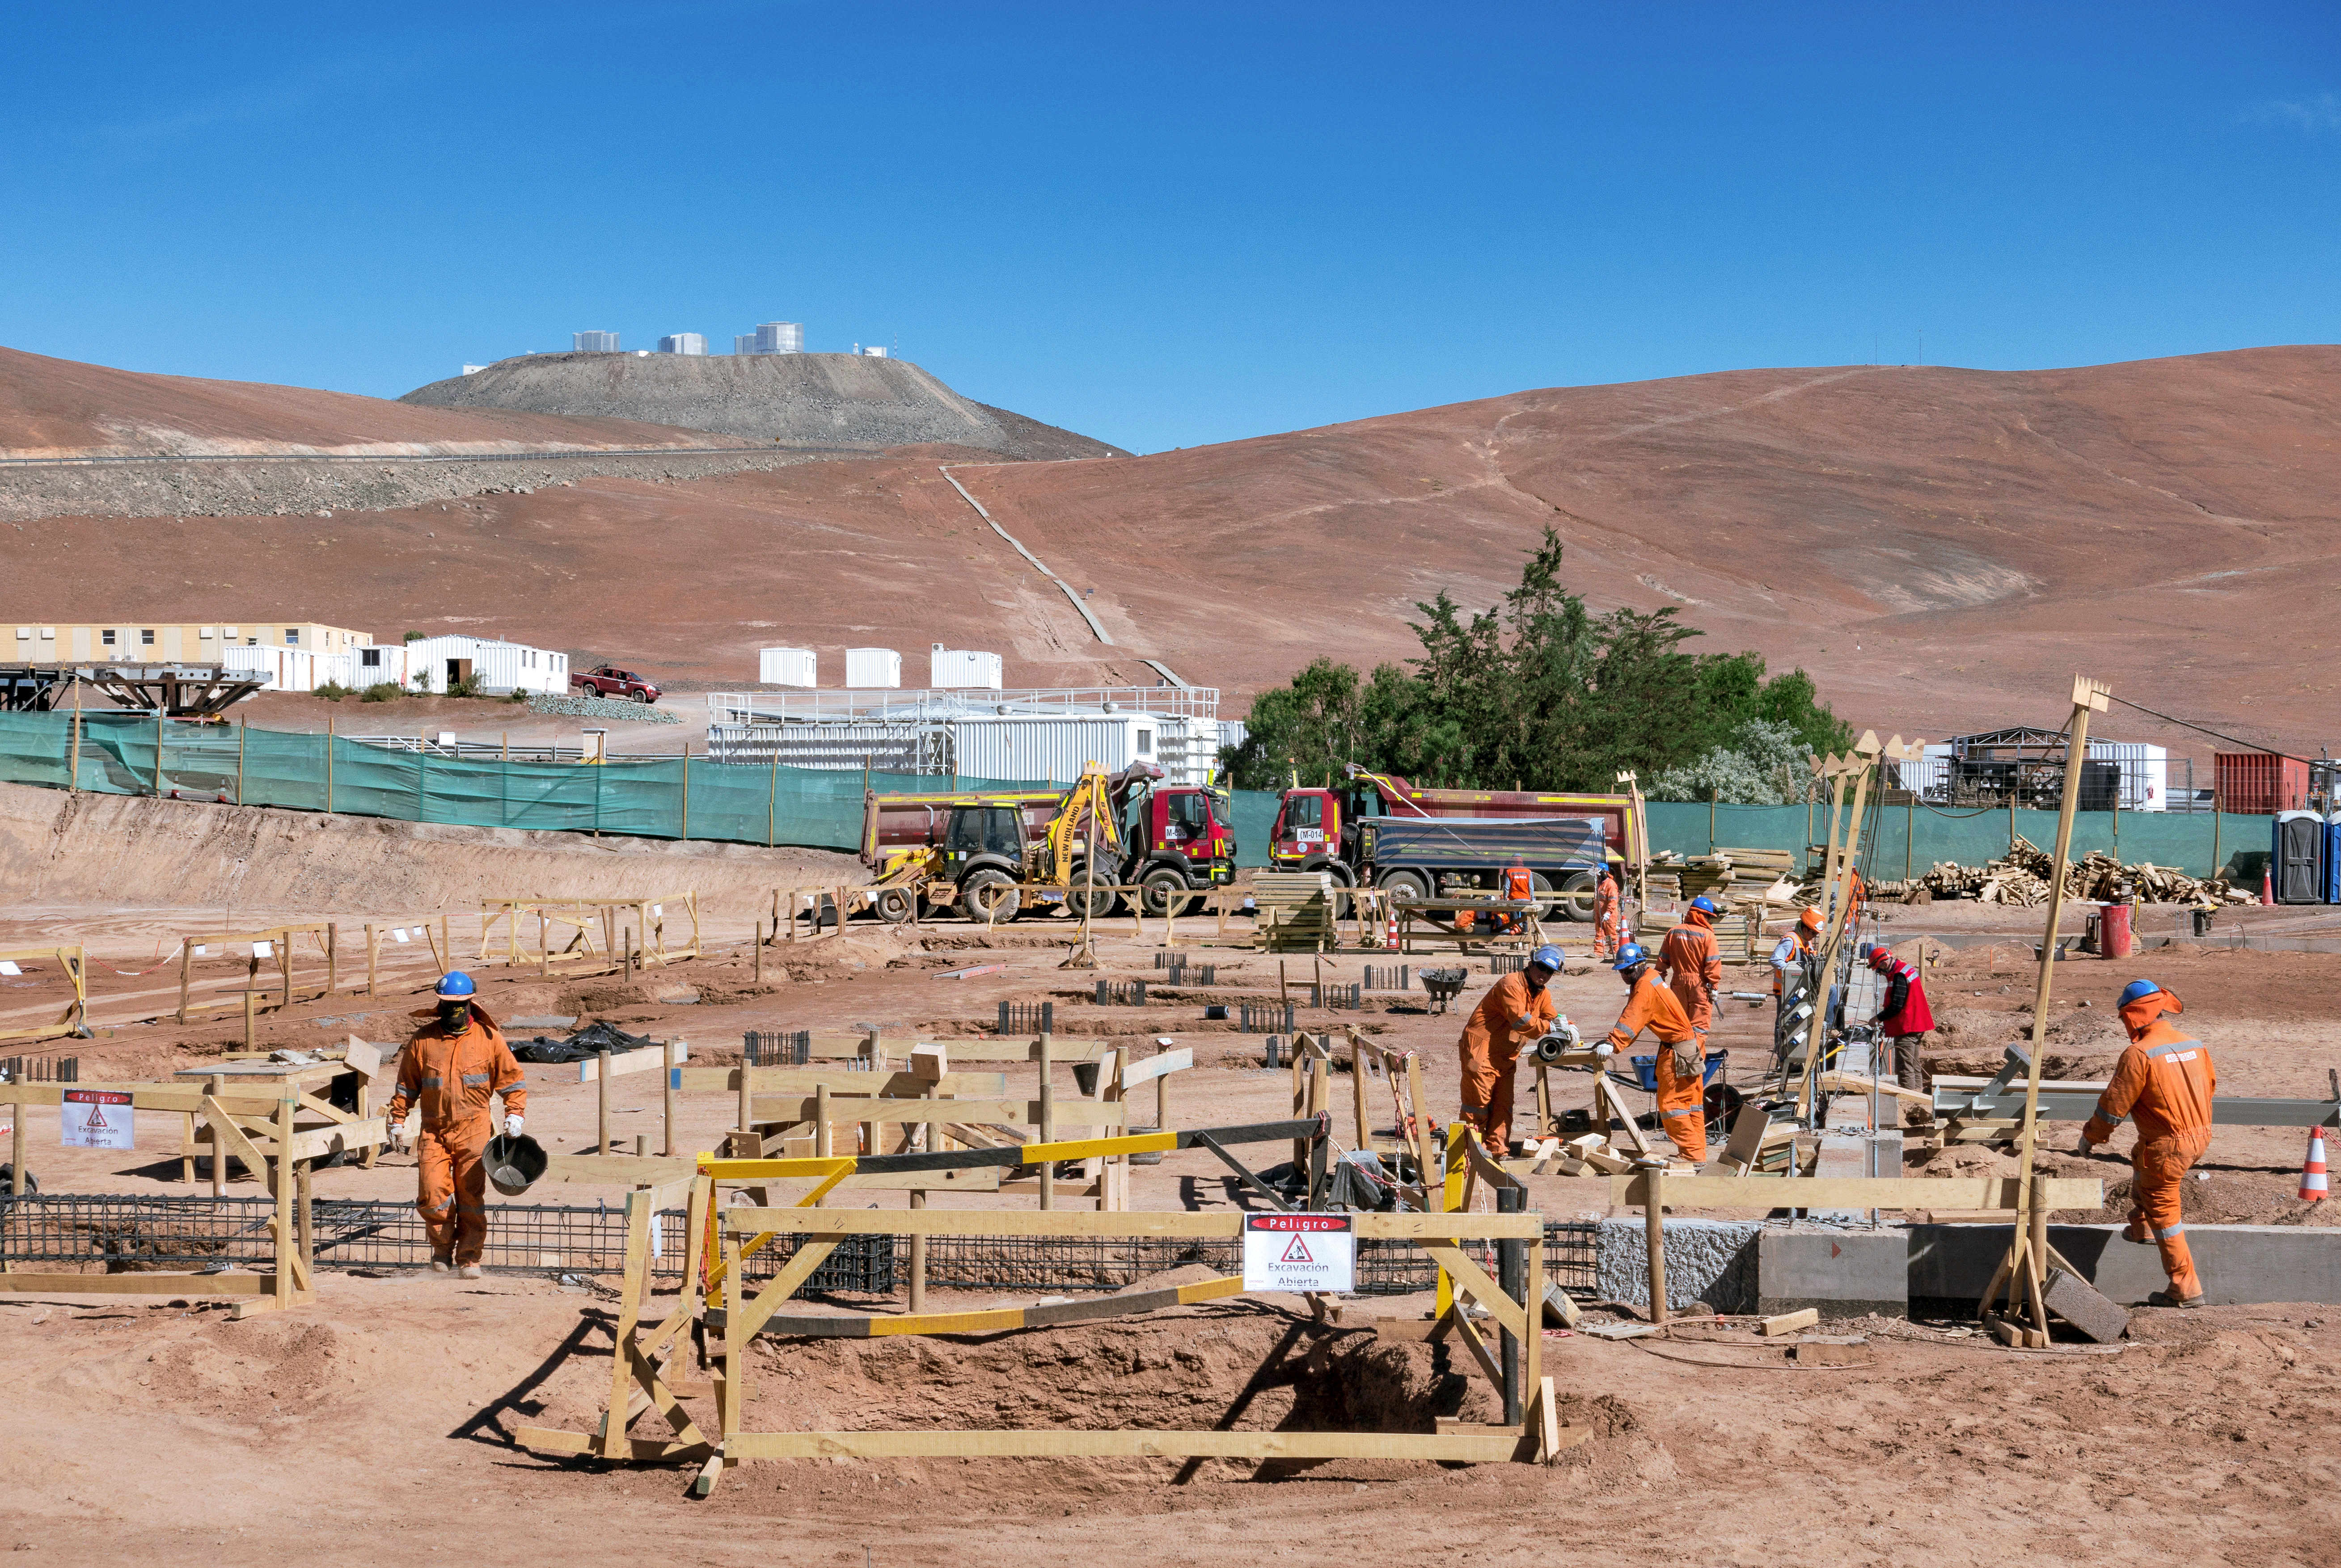

Construction of the ELT Technical Facility at Paranal

This photo shows the future site of the Technical Facility for ESO’s Extremely Large Telescope (ELT) — and construction is well underway! Situated at ESO’s Paranal Observatory in the Chilean Atacama Desert, this facility will be the maintenance hub for the ELT, which will take up residence on Cerro Armazones. Behind the site, ESO’s Very Large Telescope (VLT) can be seen standing high up on Cerro Paranal.

The ELT’s 39-metre primary mirror will be made up of 798 hexagonal segments, and will be controlled by a system of very-high-precision sensors. This technology, known as active optics, will allow the telescope to continually adjust each individual segment to account for disturbances such as temperature, gravity and pressure due to wind, in order to maintain the perfect shape to enable optimal observations.

To maintain tip-top quality, this colossal mirror must undergo a regular process of stripping, washing, and recoating. Since each individual segment will need to be recoated once every 1.5 years, the ELT will be kept running by removing, recoating, and replacing approximately two segments per day. The ELT Technical Facility will perform this maintenance, as well as handling the recoating of the secondary and tertiary mirrors and the initial assembly of the numerous mirror segments.

Credit: G. Hüdepohl (atacamaphoto.com)/ESO